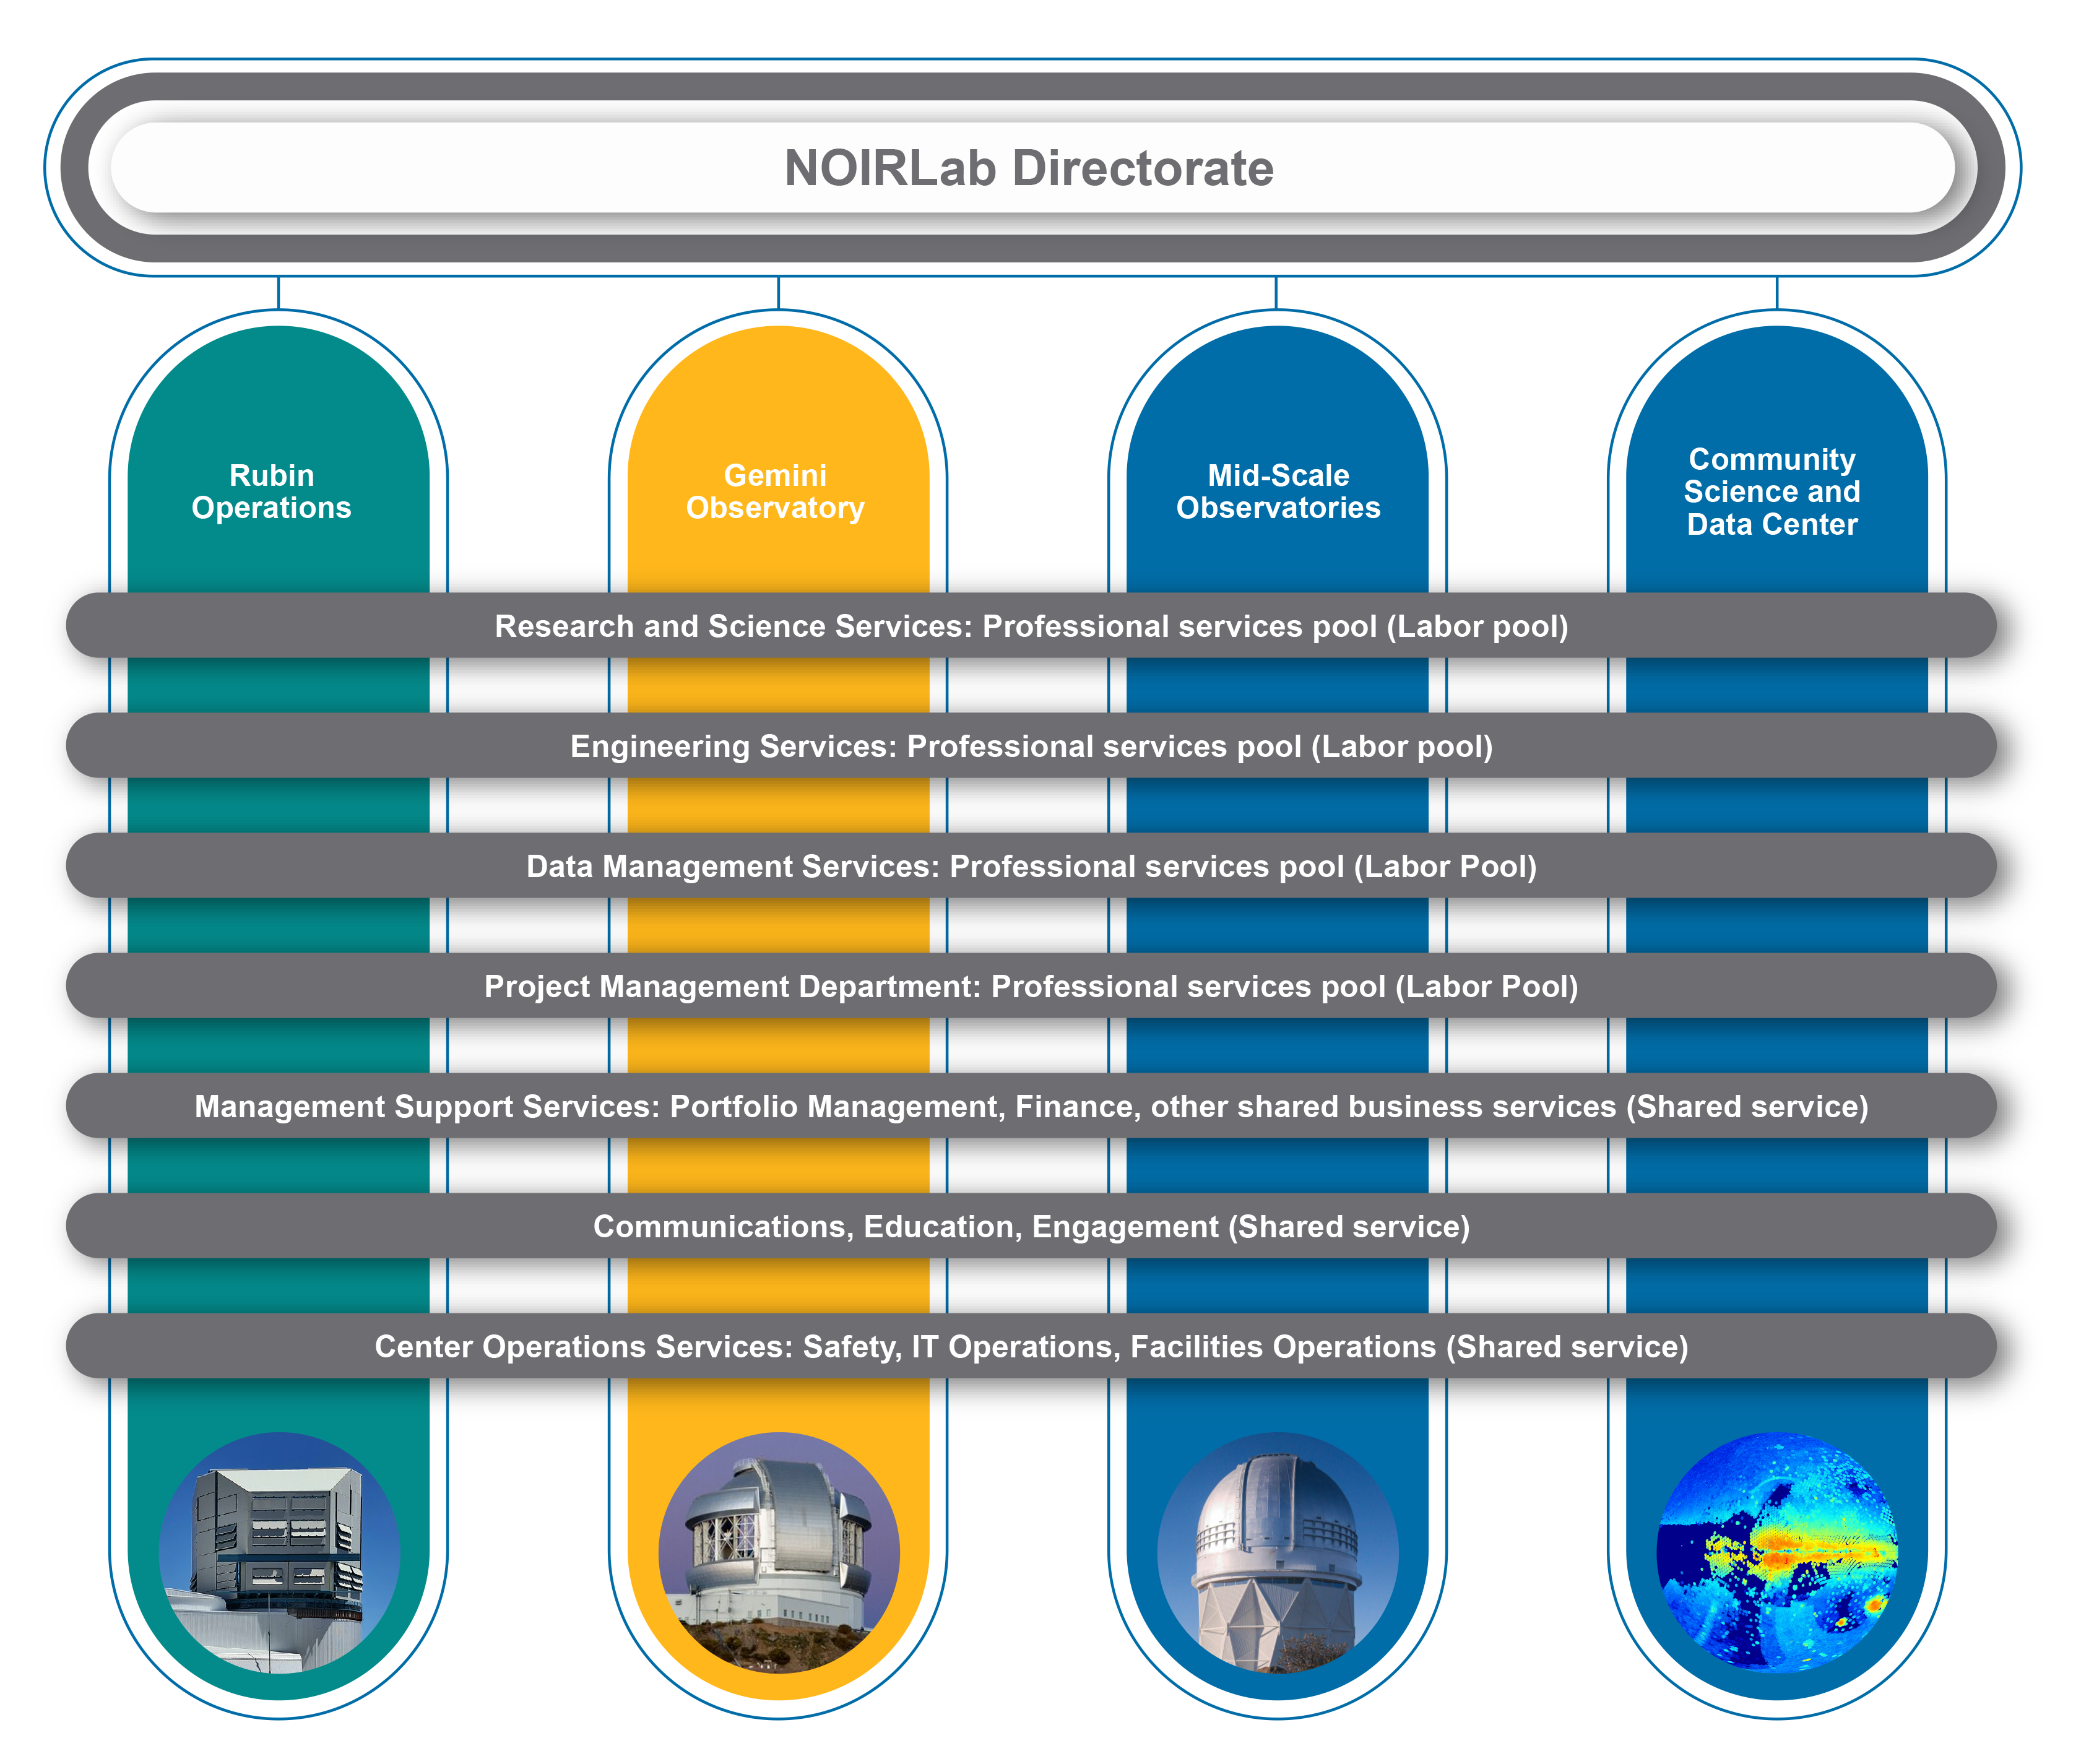

NOIRLab Directorate

Part of the Foundational Diagrams collection.

Credit: NOIRLab